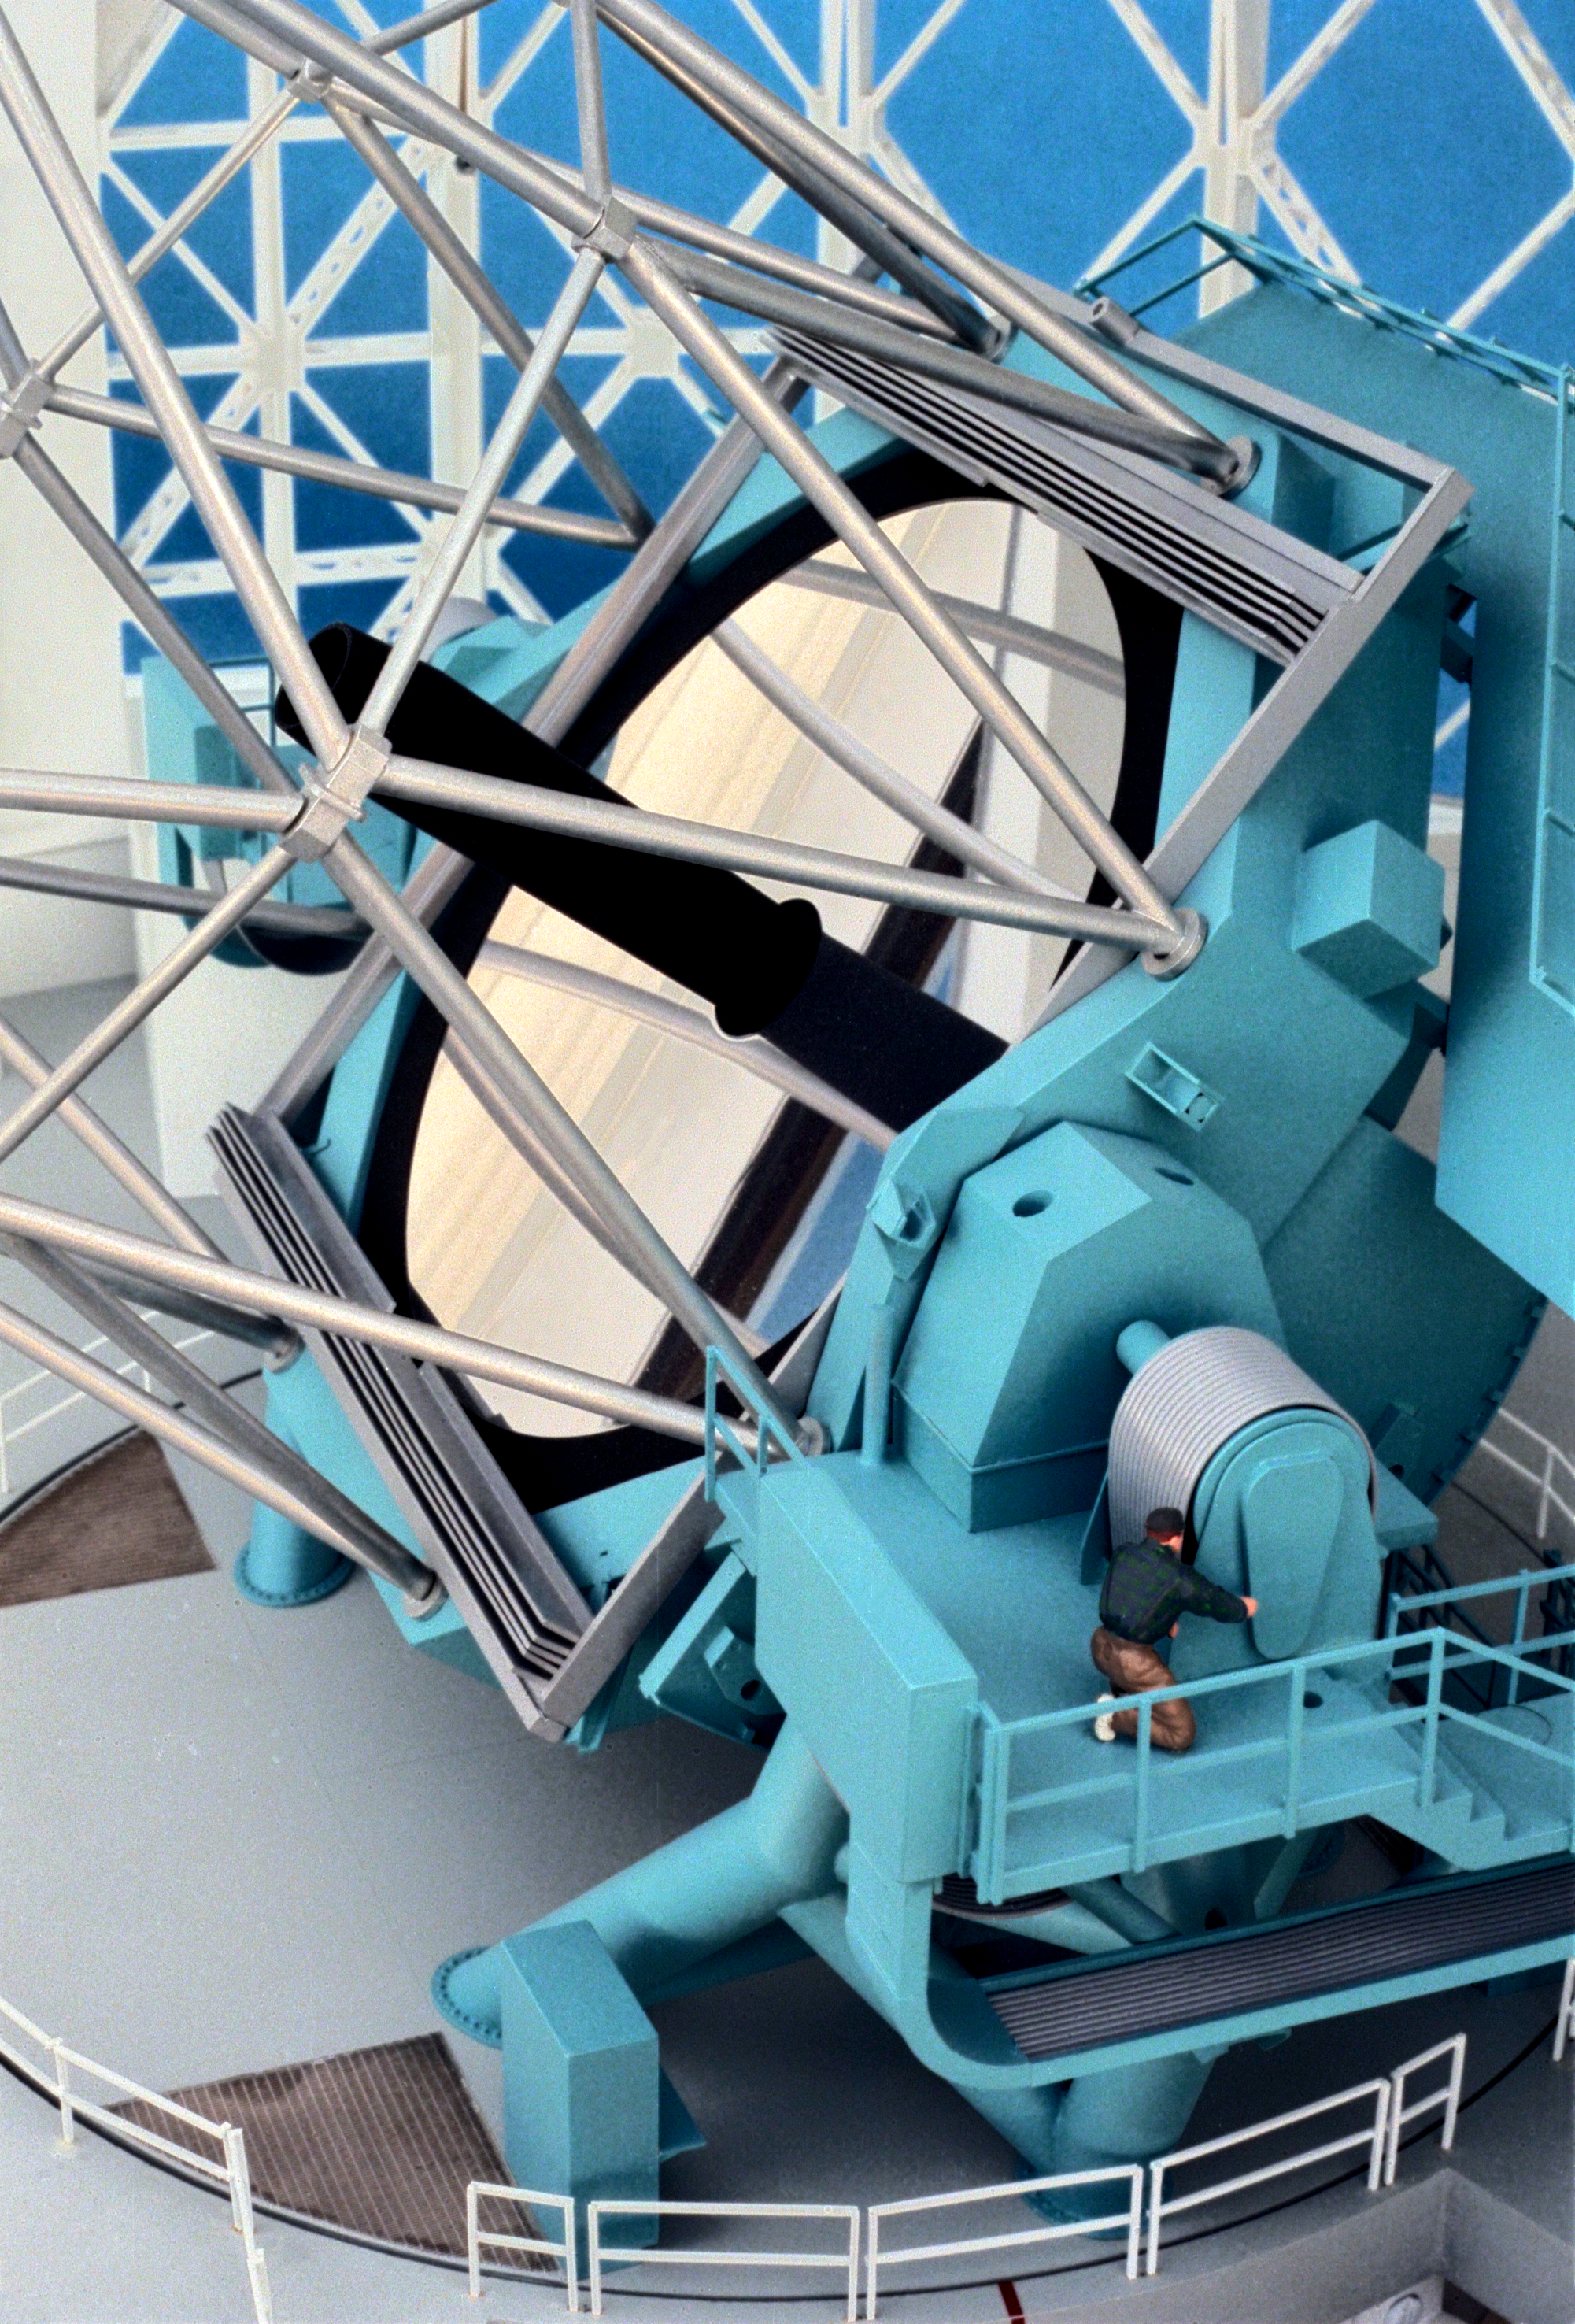

Model of 8-meter telescope

A Canadian model of one of the Gemini 8-meter telescopes, interior view, showing the bottom half of the telescope, with the mirror and its covers.

Credit: NOIRLab/NSF/AURA